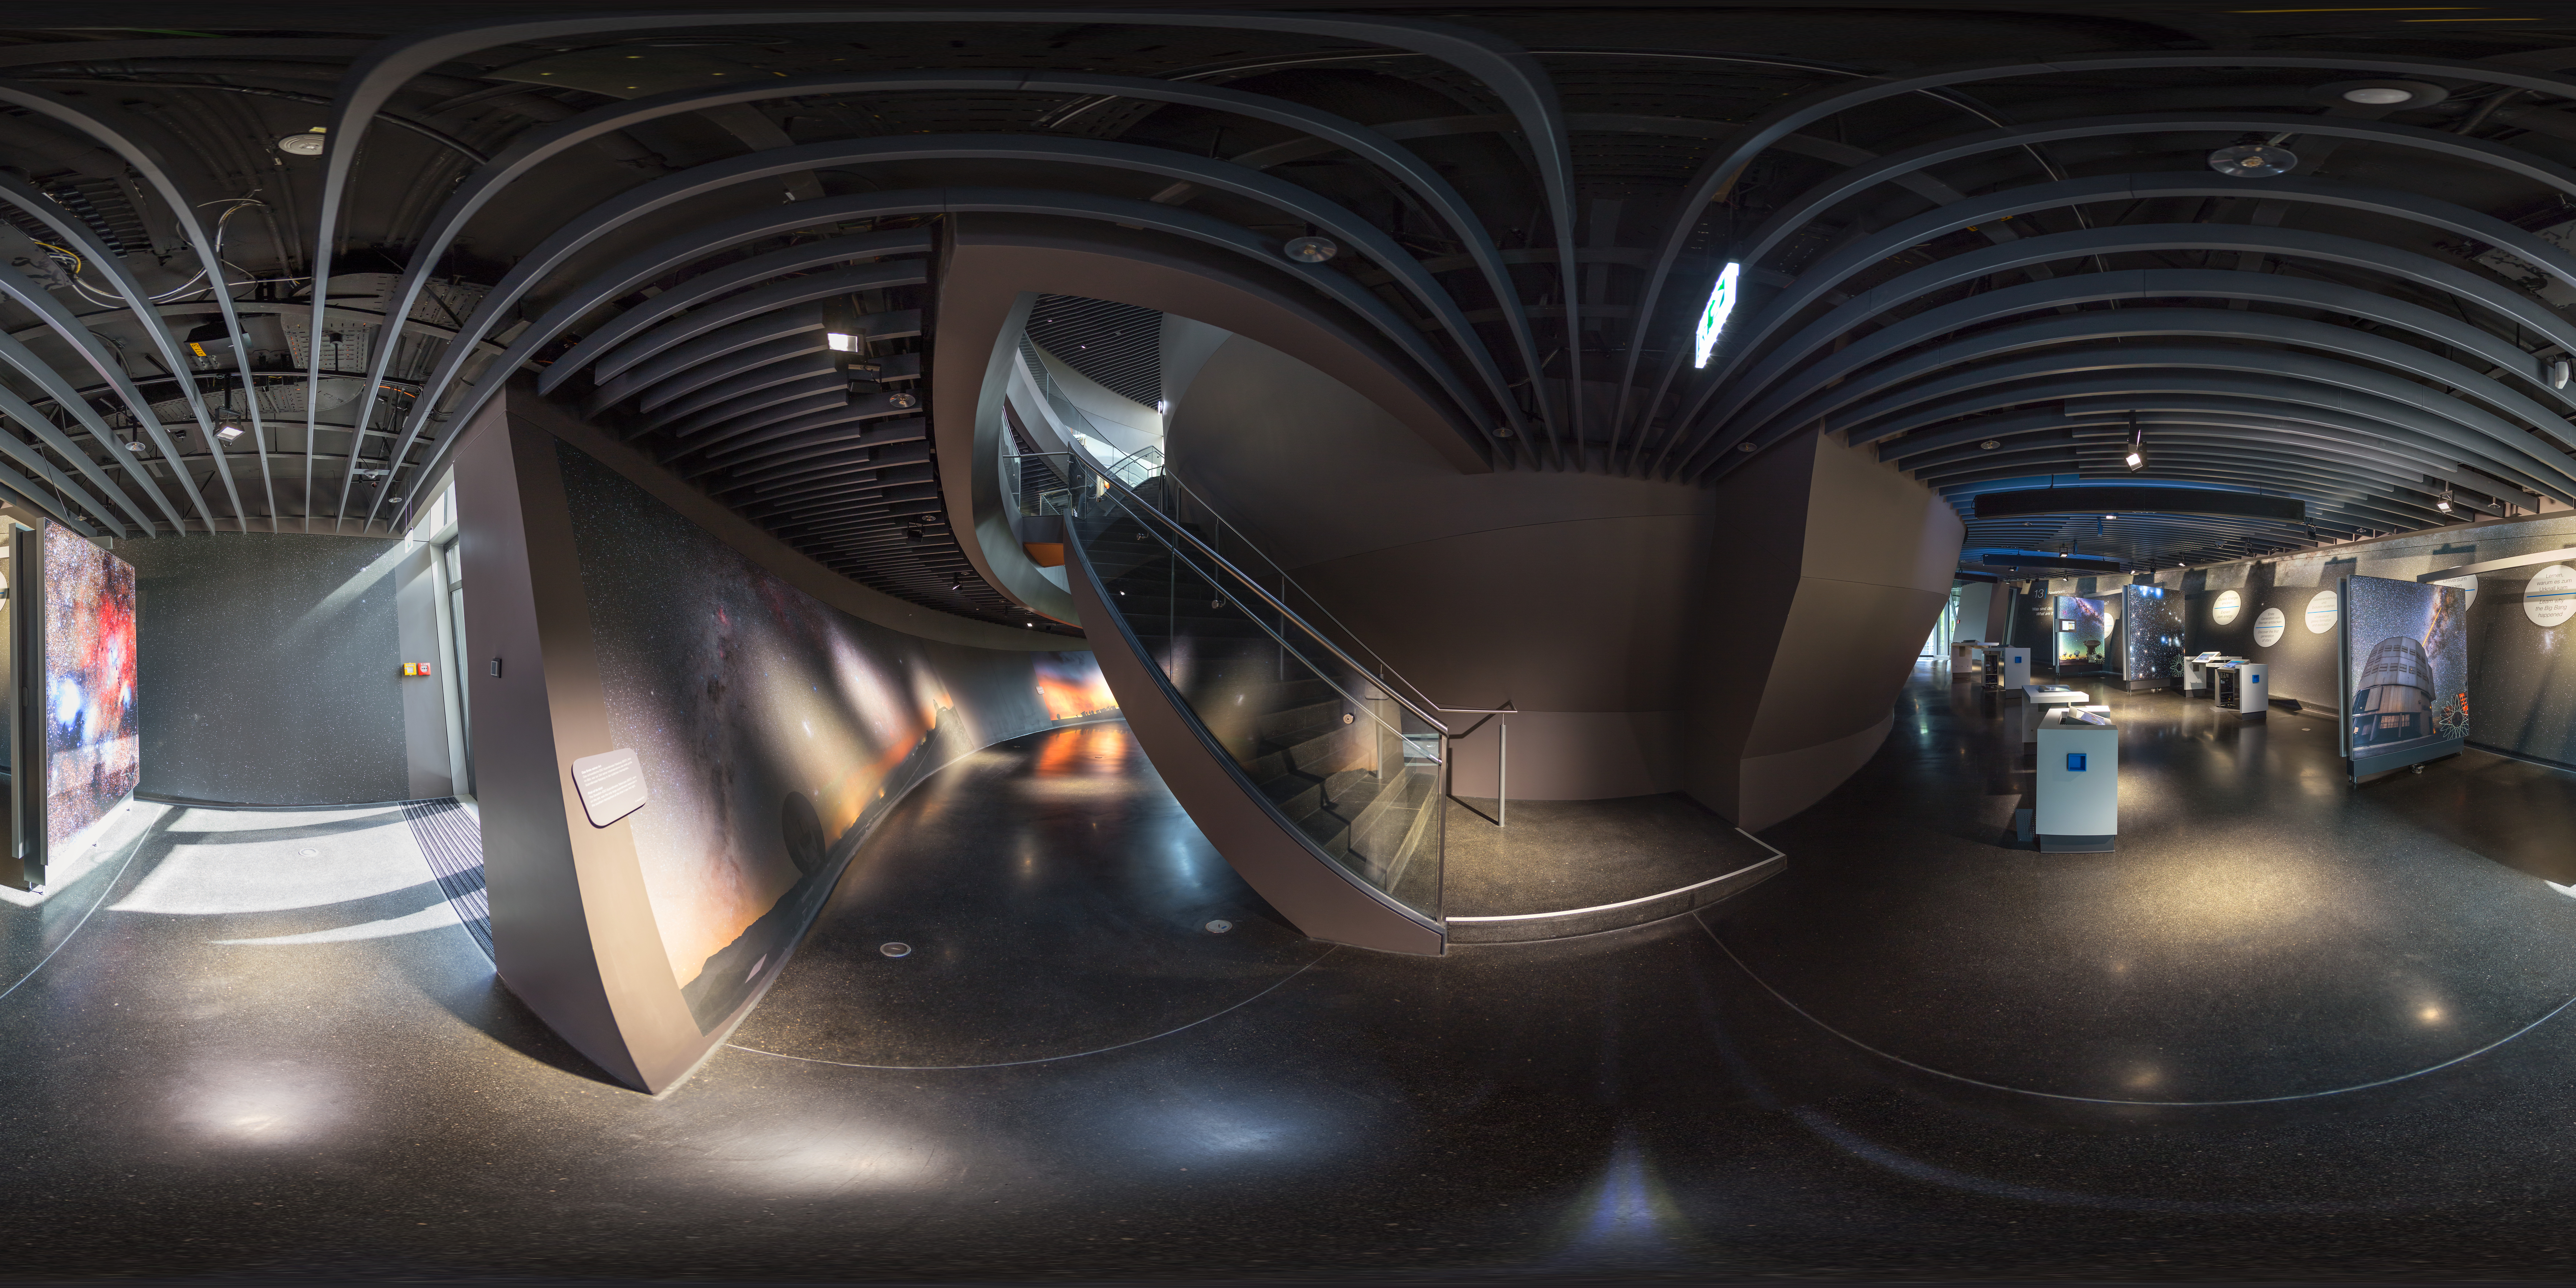

Exhibition Immersion

A panoramic view showing part of the exhibition of the ESO Supernova Planetarium & Visitor Centre.

Credit: ESO/P. Horálek